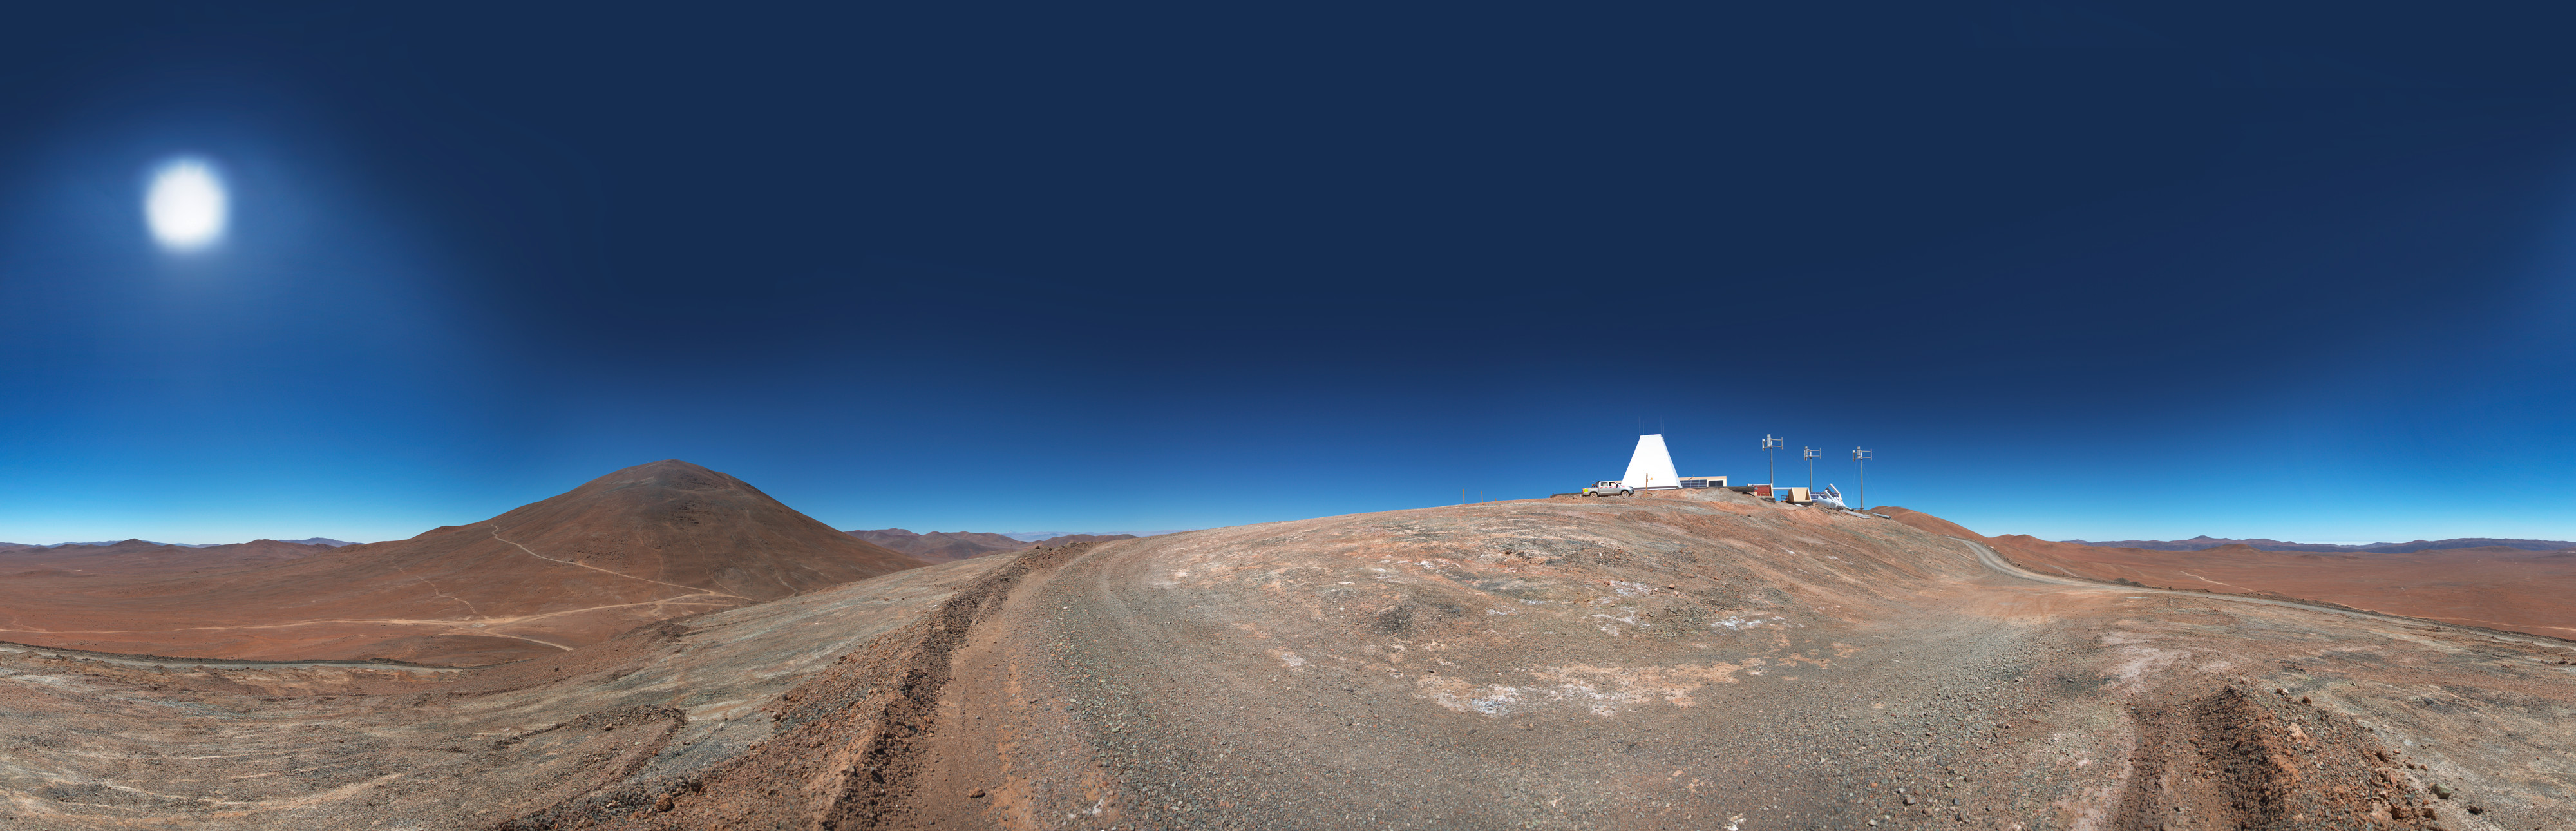

Cerro Armazones Observatory

A 360 degree panorama of Cerro Armazones Observatory, an astronomical observatory owned and operated jointly by the Ruhr University Bochum and Catholic University of the North. This may be the only observatory in the world running solely on renewable energy. Also seen here are the solar panels and wind turbines.

Credit: ESO